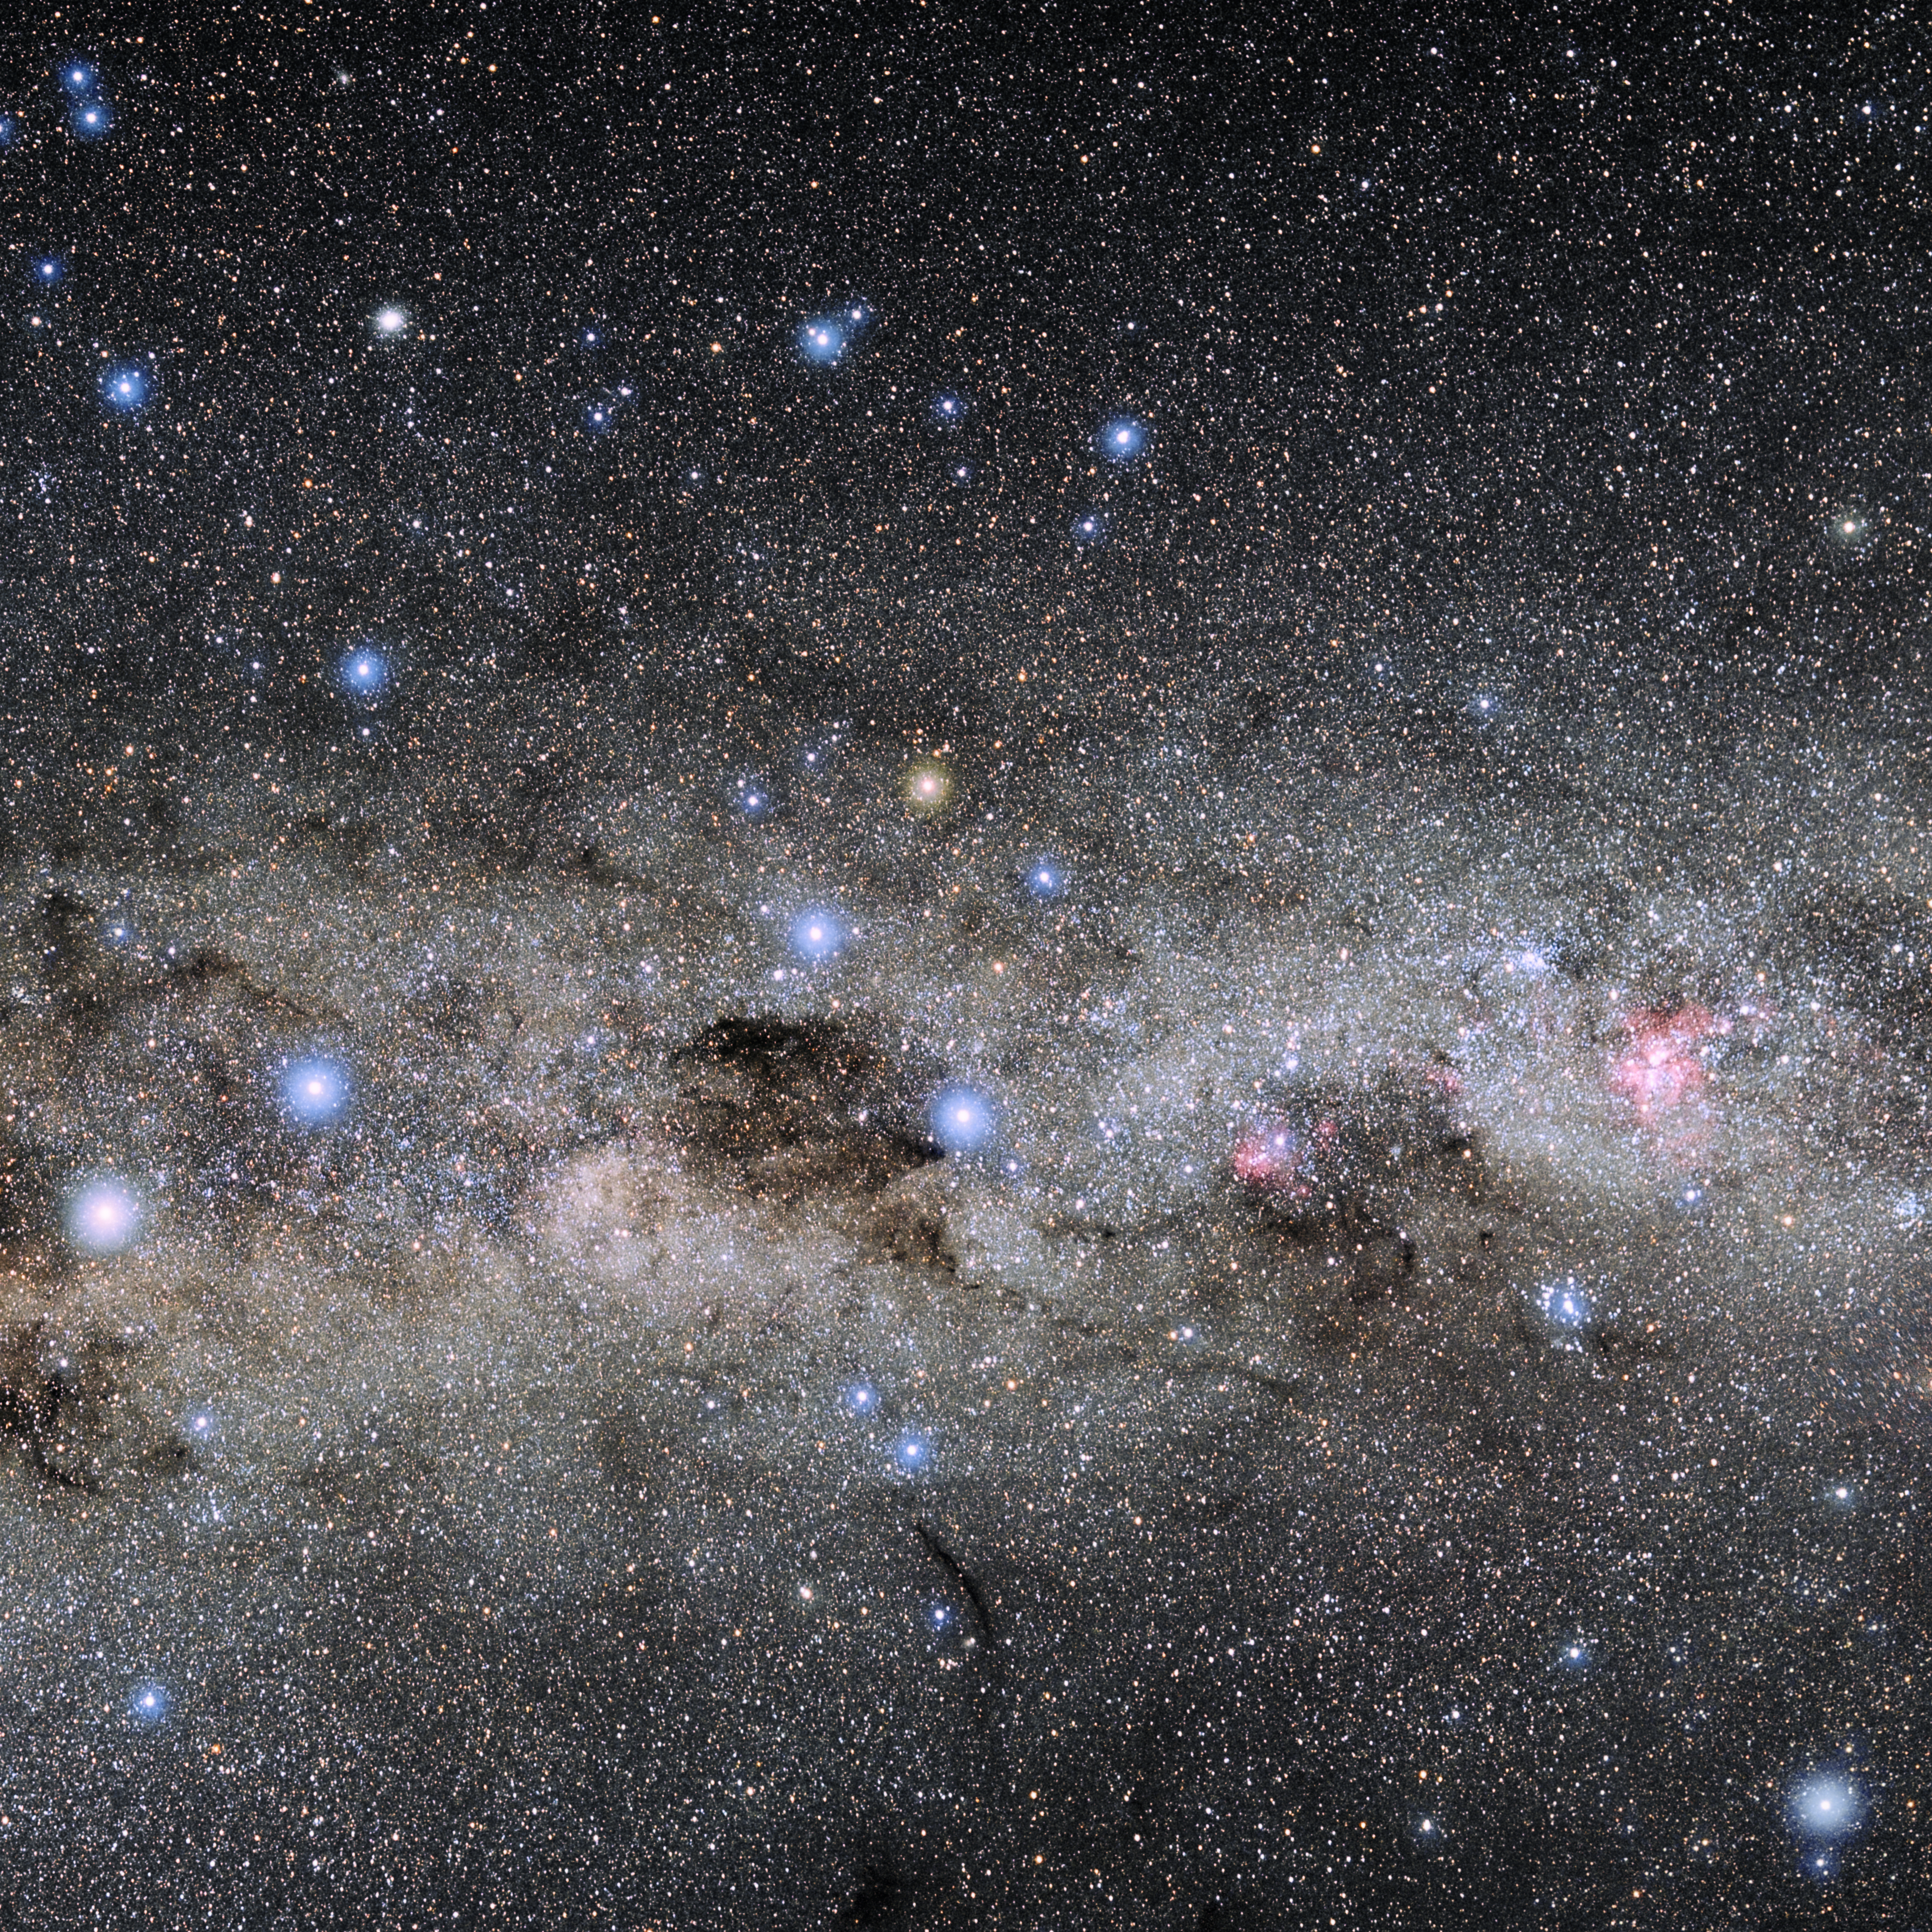

Crux

Photo of the constellation Crux produced by NOIRLab in collaboration with Eckhard Slawik, a German astrophotographer. Here is the annotated version.

Credit: E. Slawik/NOIRLab/NSF/AURA/M. Zamani